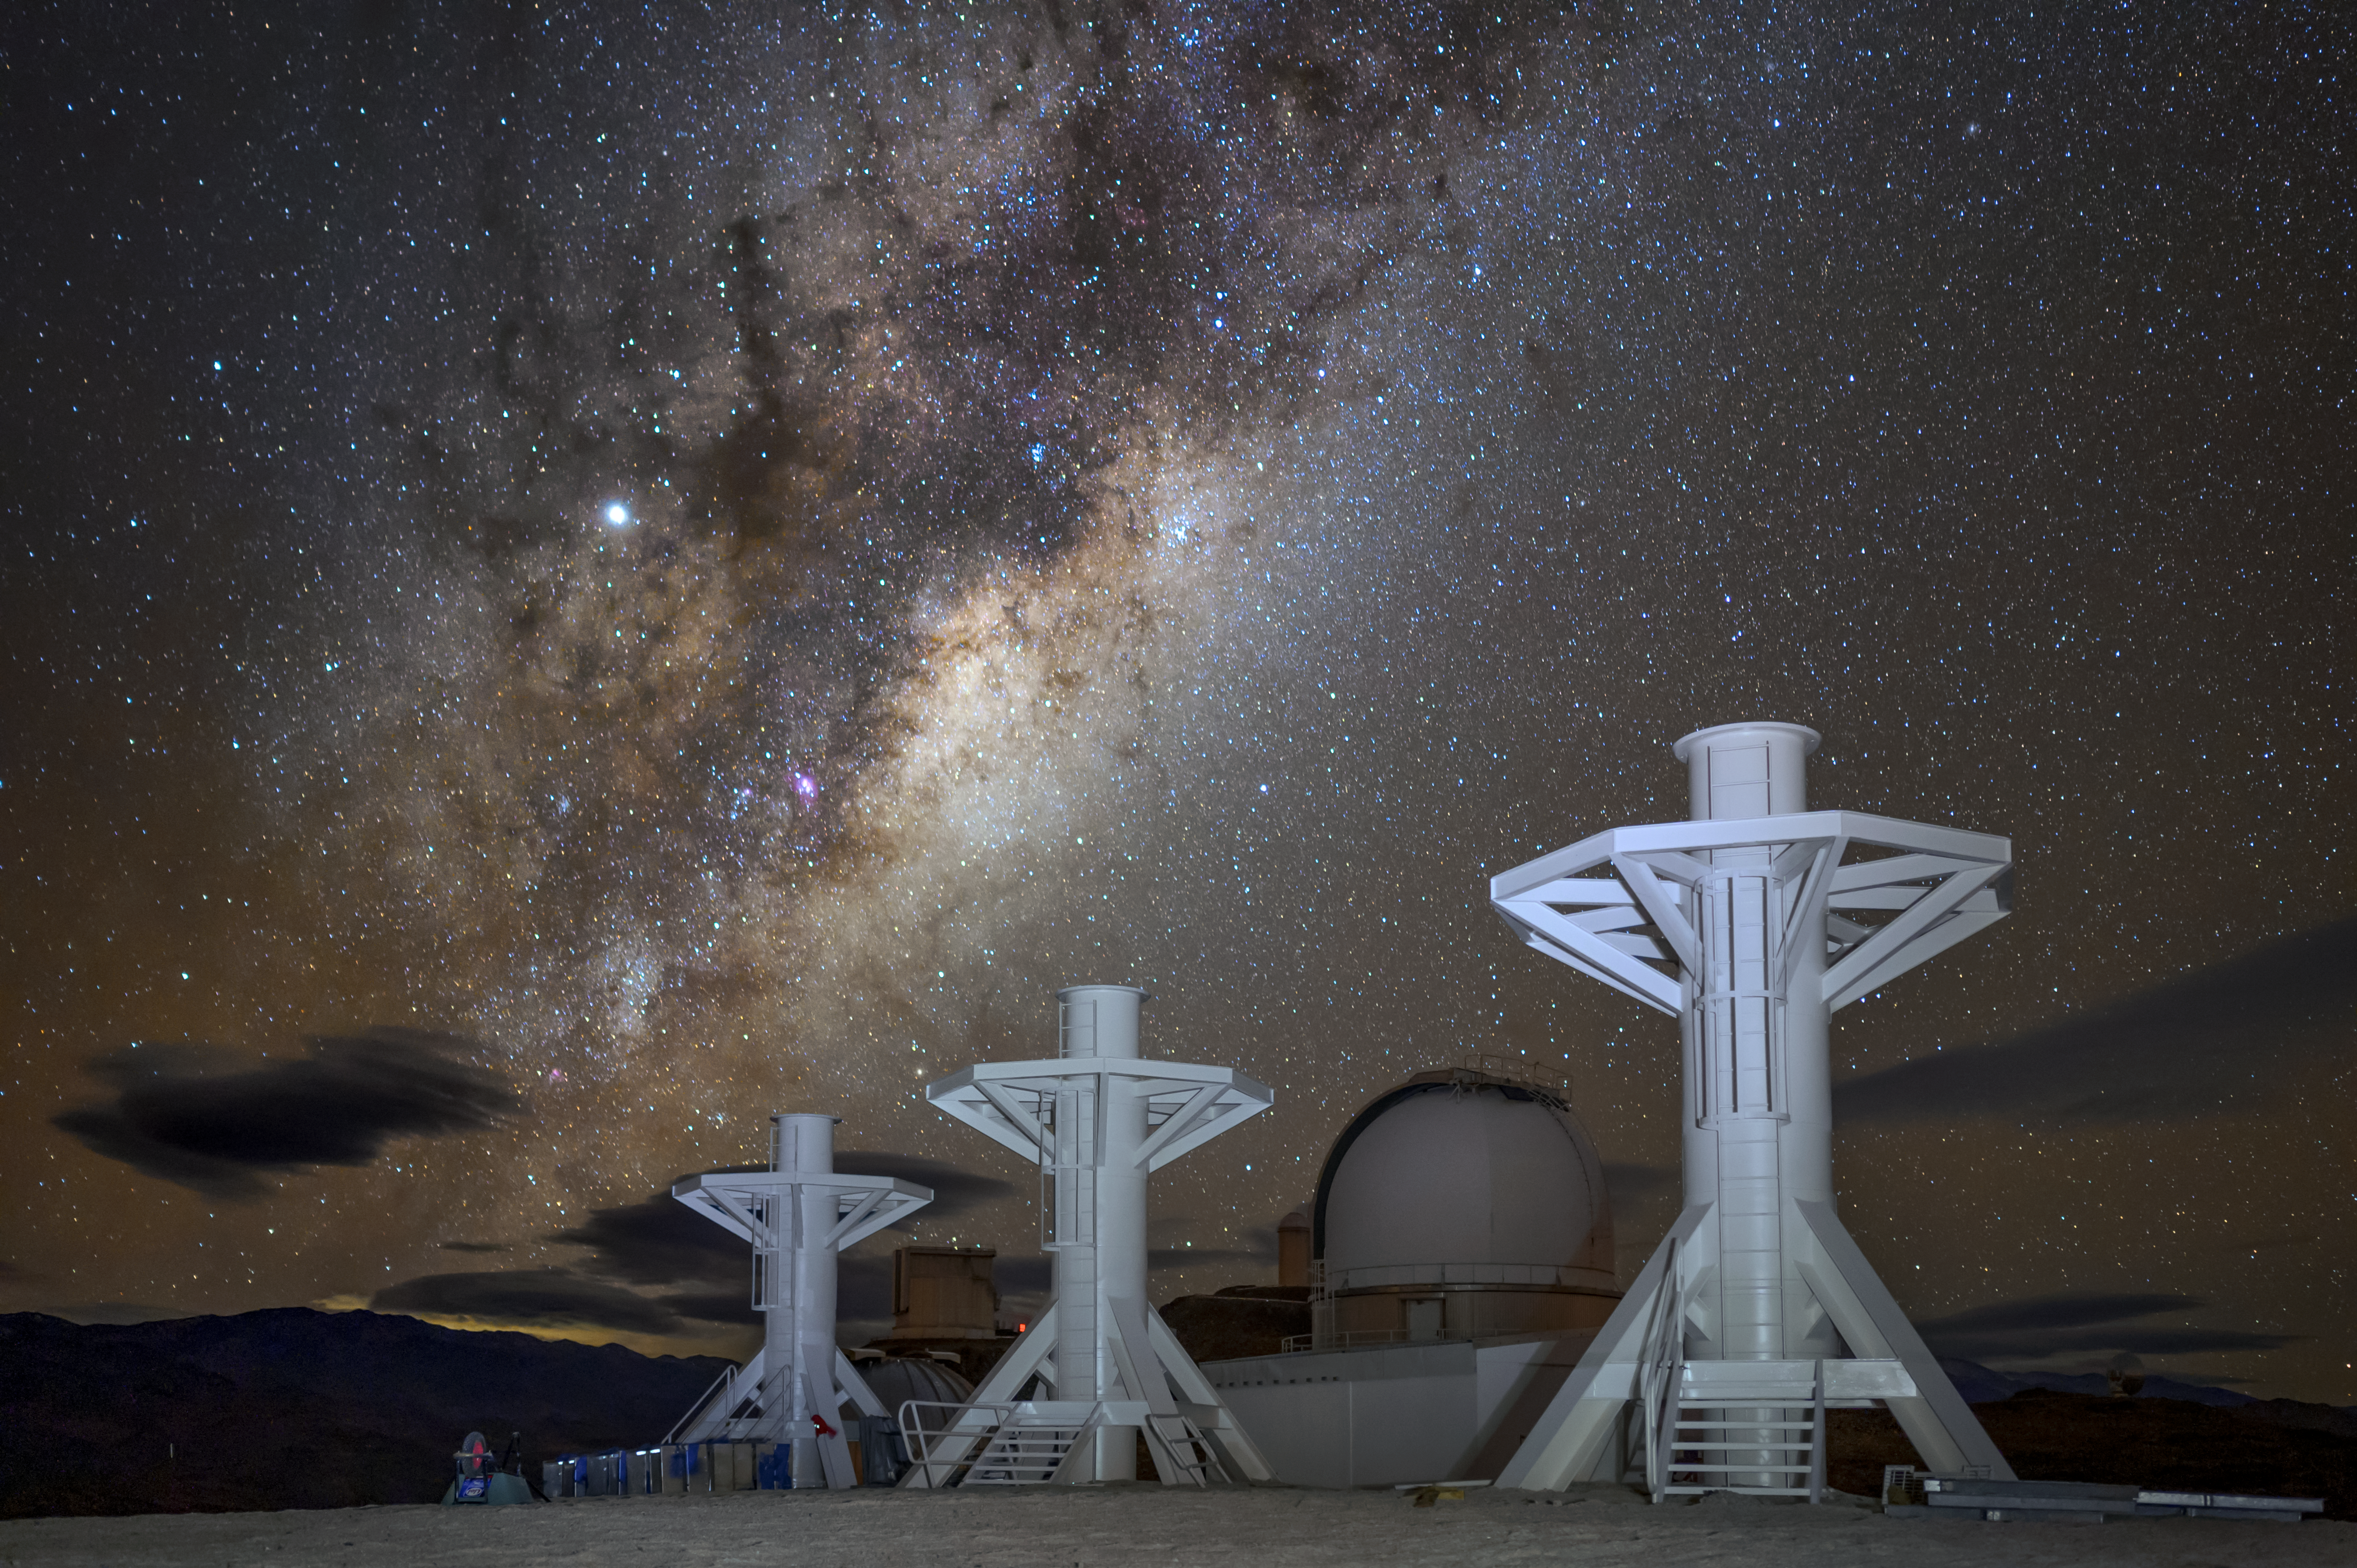

BlackGEM array towers

This image shows the three towers of the BlackGEM array, located at ESO's La Silla Observatory, before the installation of their telescope domes.

Credit: ESO/A. Ghizzi Panizza